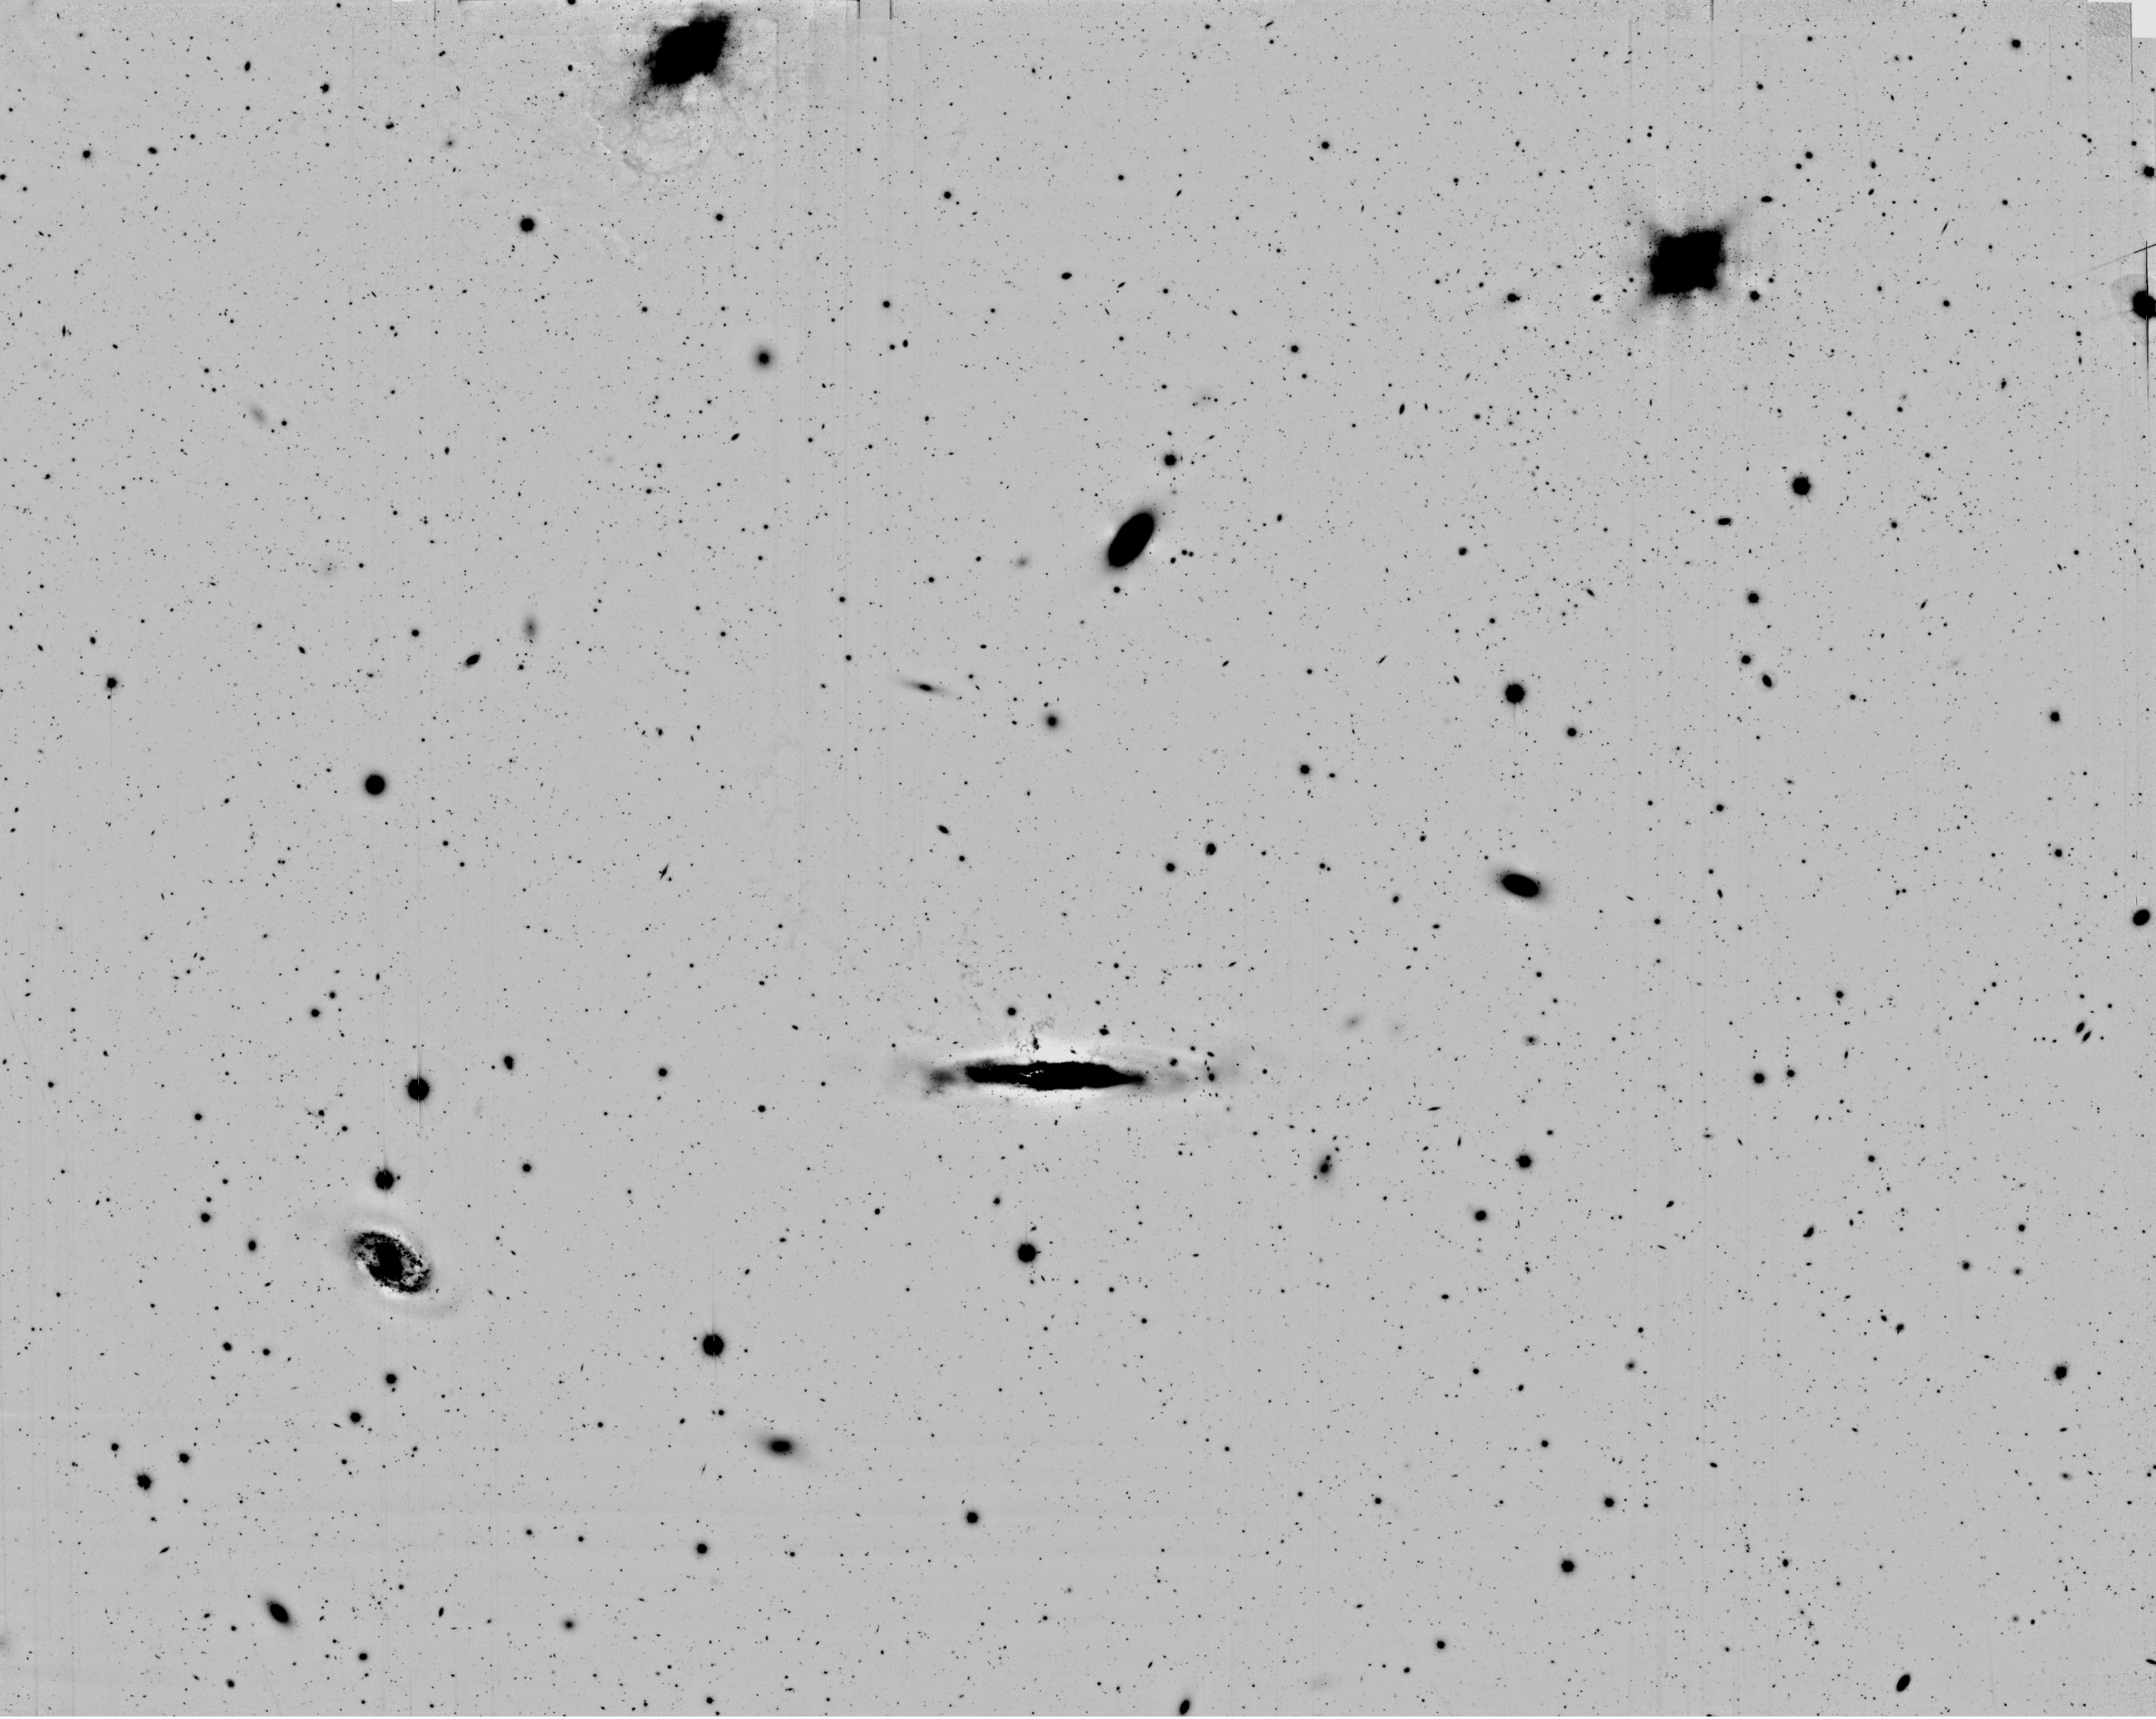

Sky field in Virgo cluster of galaxies

Larger region of the Virgo cluster, with the galaxies Messier 86 (at the upper edge of the field, to the left of the centre), as well as Messier 84 (upper right) and NGC 4388 (just below the centre). It is reproduced from a long-exposure Subaru Suprime-Cam image, obtained in the red light of ionized hydrogen (the H-alpha spectral line at wavelength 656.2 nm). In order to show the faintest possible hydrogen emitting objects embedded in the outskirts of bright galaxies, their smooth envelopes have been "subtracted" during the image processing. The field measures 34 x 27 square arcminutes.

Credit: ESO